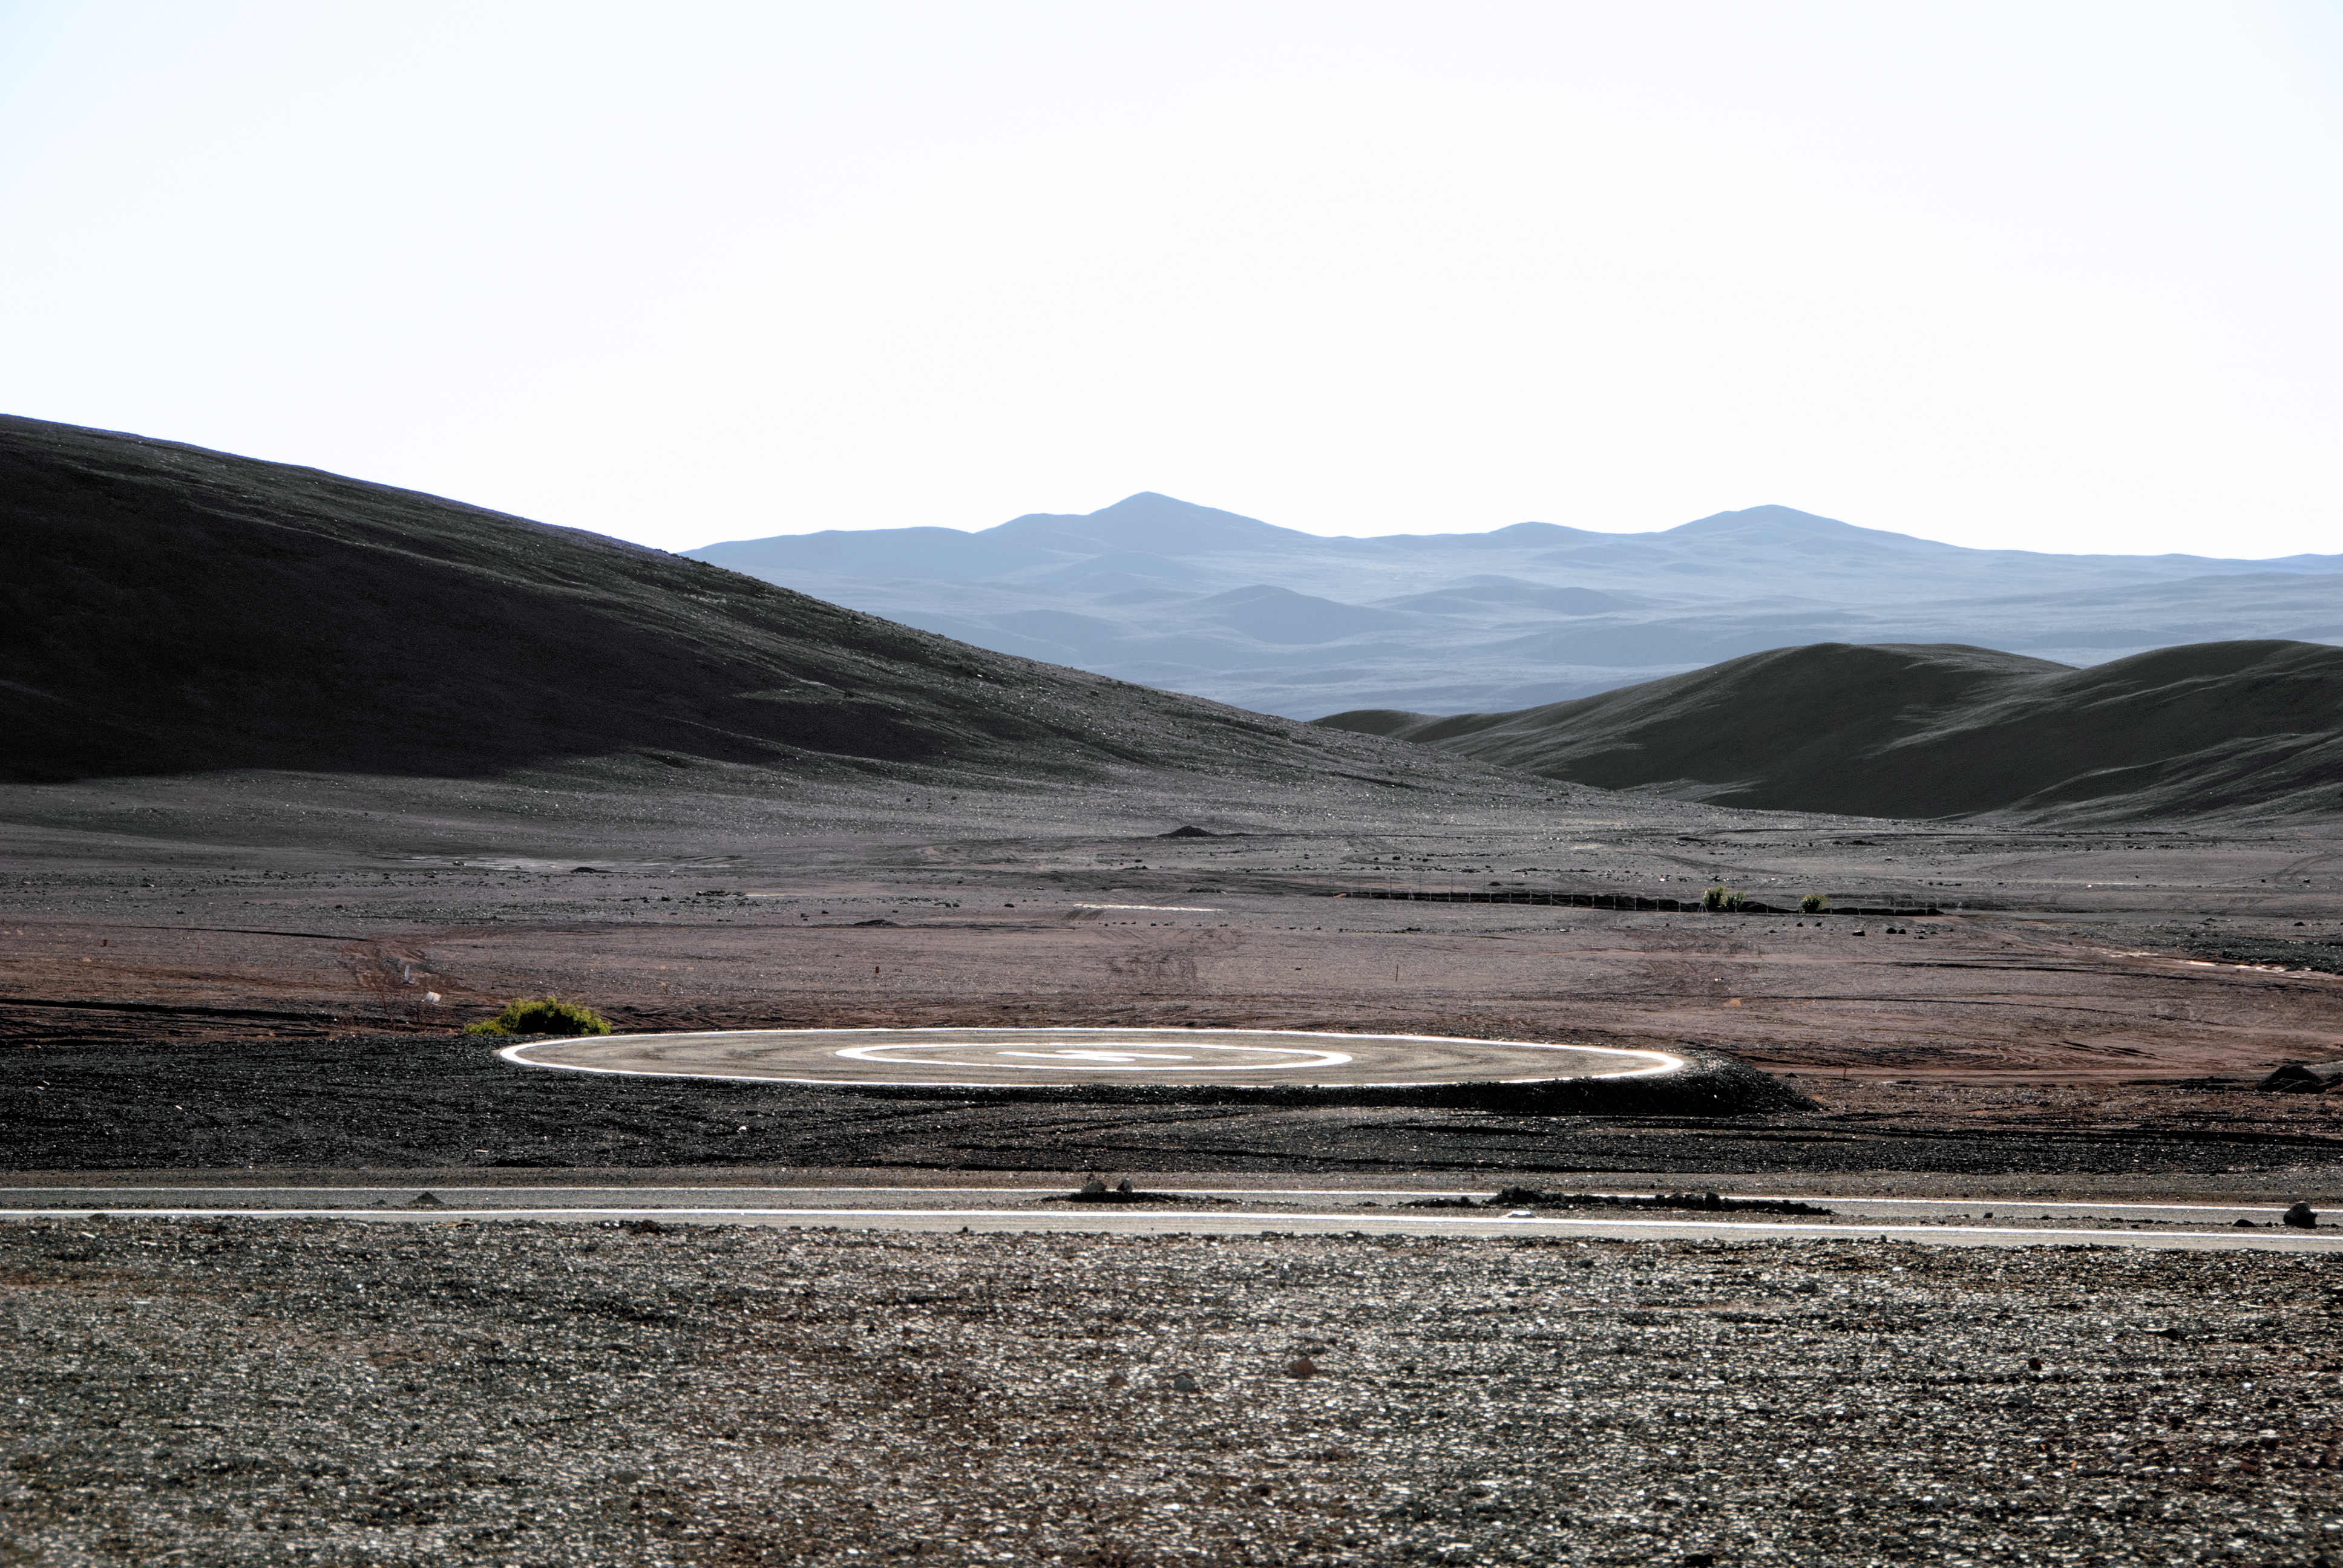

Desert helipad

A helipad serving the Chilean mountaintop observatories is seen next to a road. In such remote locations, it is often the fastest mode of transport in emergencies.

Credit: Claudia Schnugg/Ars Electronica/ESO